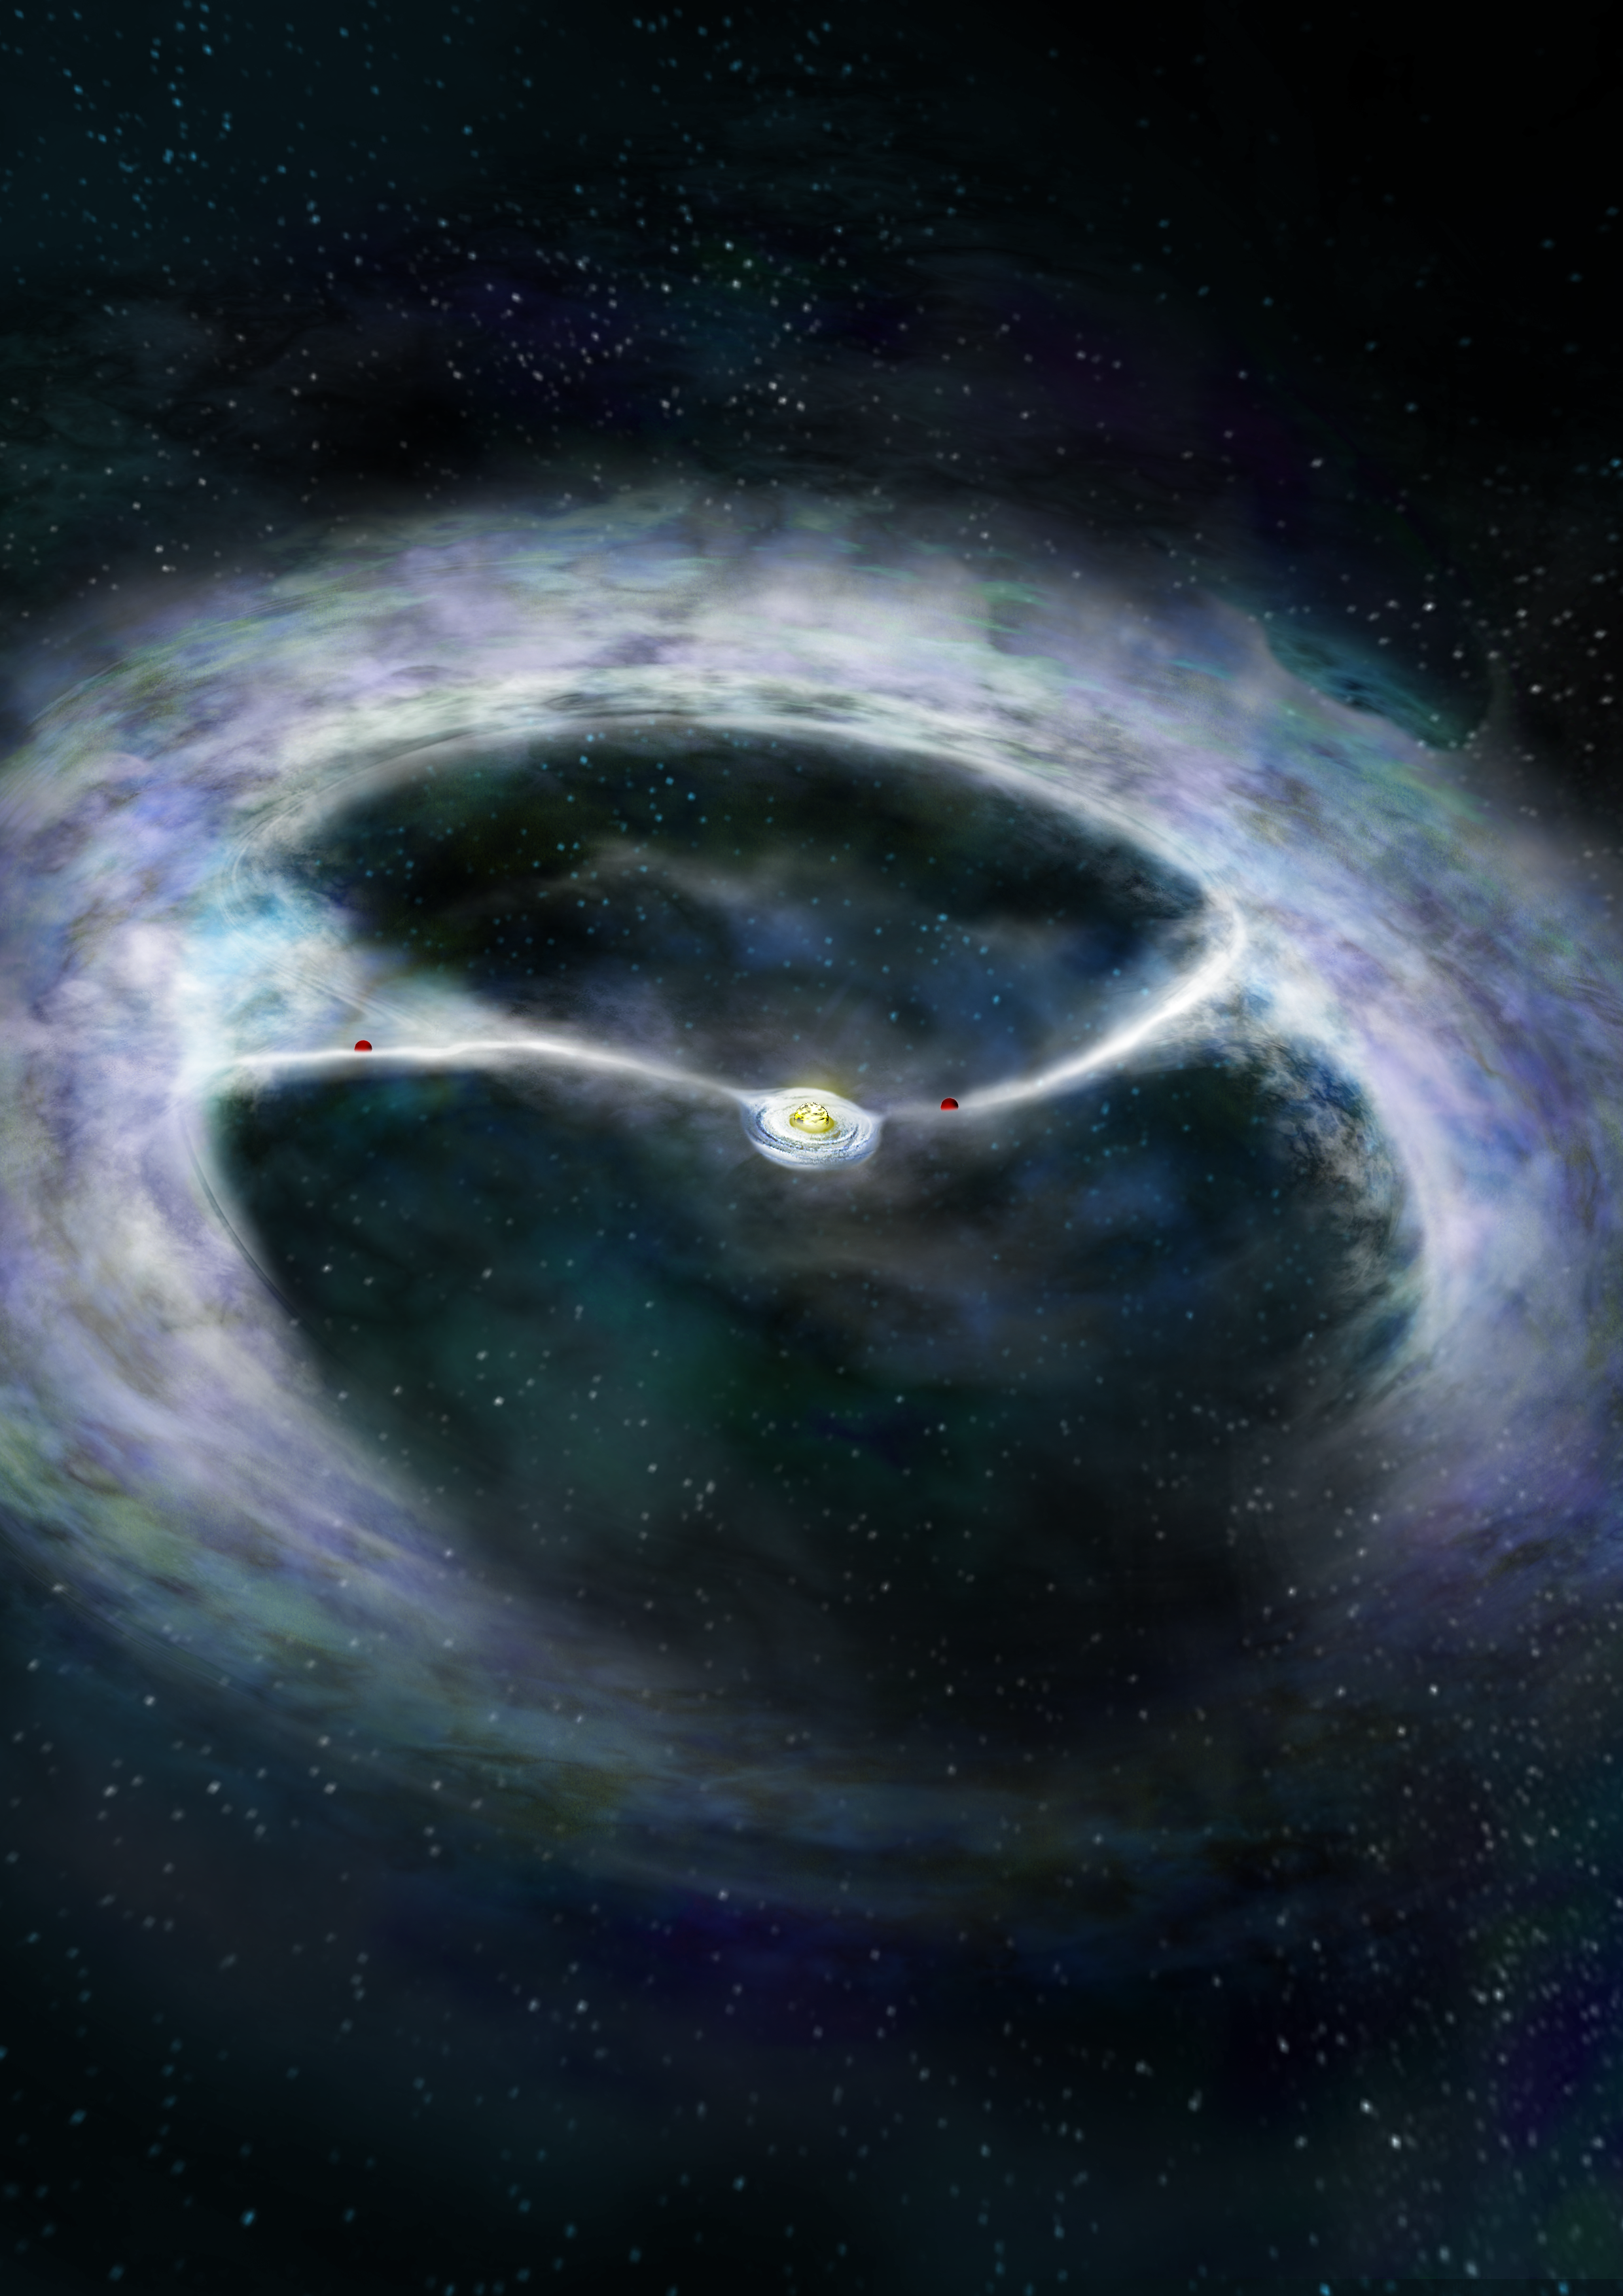

Baby Planets Feed Their Mother Star

In this artist's interpretation, baby planets forming around the young star HD 142527 are pulling streams of gas inward toward them as they grow. Much of the gas then overshoots the planets and continues inward to the portion of the disk close to the star, where it can eventually fall onto the star itself.

Credit: B. Saxton (NRAO/AUI/NSF)